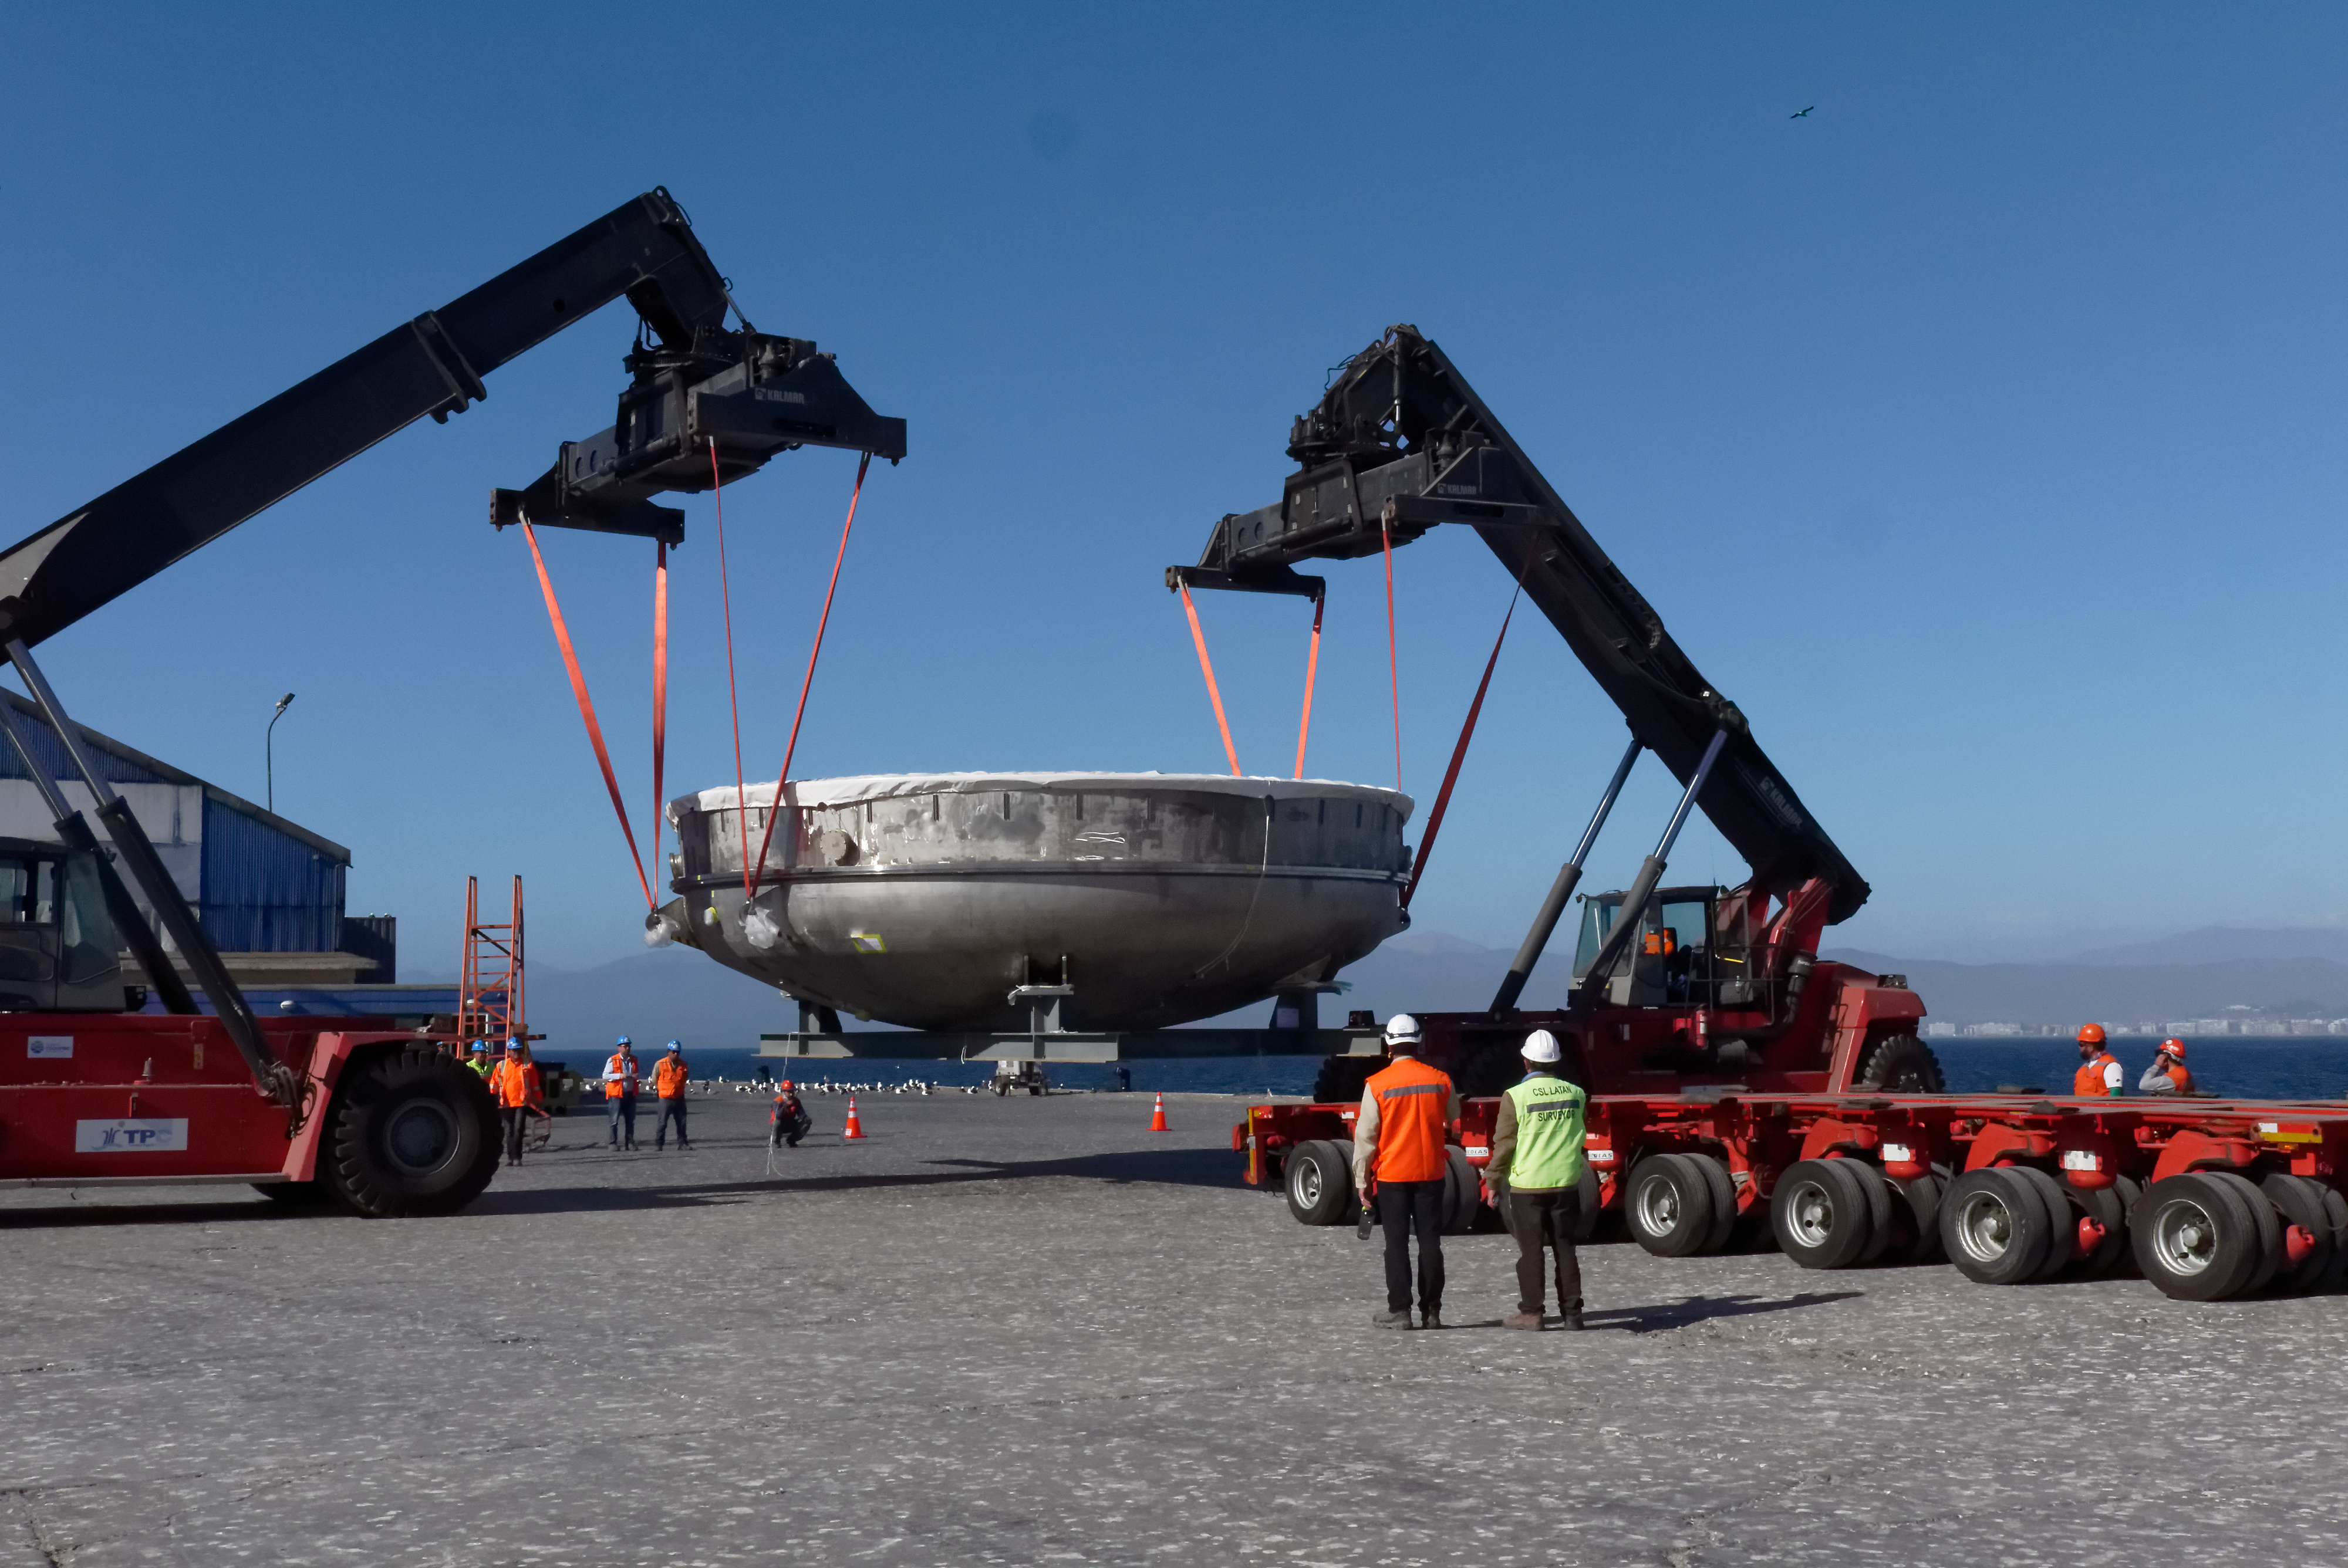

Coating Chamber Arrives in Chile

The LSST Coating Chamber arrived at the Port of Coquimbo on October 25th, after a ocean voyage that began on September 7th in Antwerp, Belgium. For four days after its arrival, the Coating Chamber was prepared, split into two pieces (top and bottom), and loaded onto the specialized transport vehicles that will carry it to the summit of Cerro Pachón.

Credit: Rubin Observatory/NSF/AURA